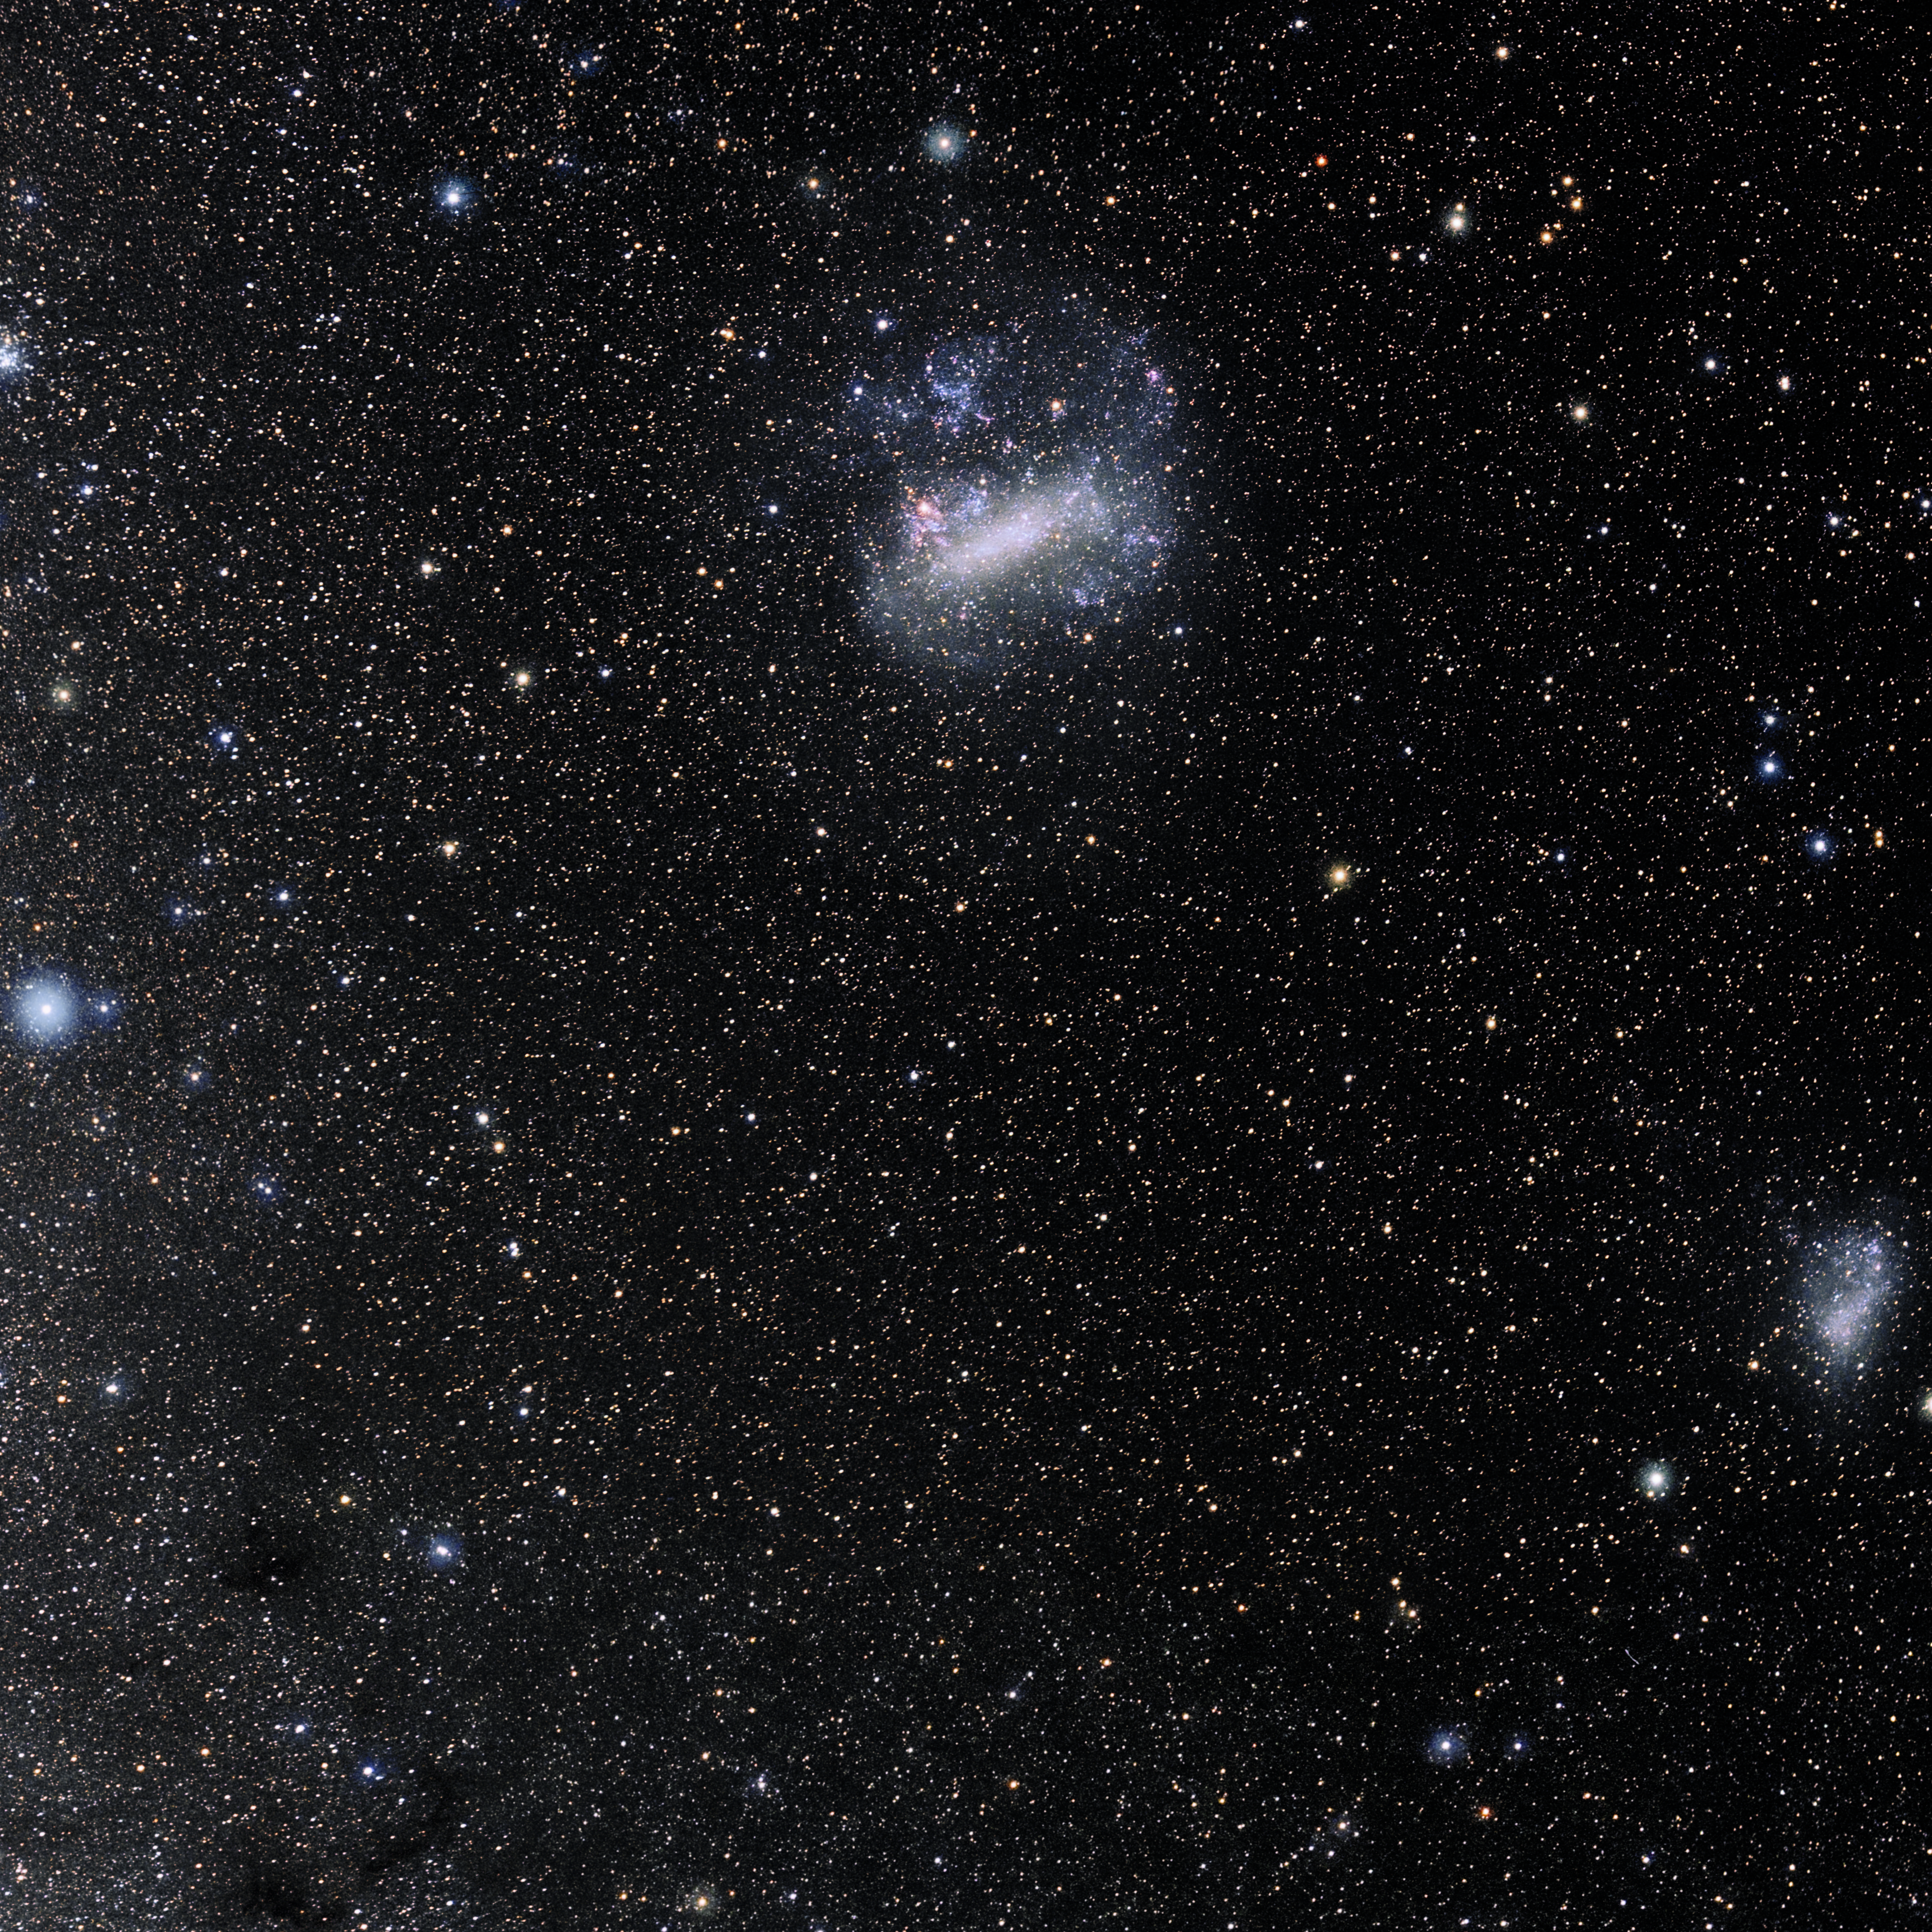

Mensa

Photo of the constellation Mensa produced by NOIRLab in collaboration with Eckhard Slawik, a German astrophotographer. Here is the annotated version.

Credit: E. Slawik/NOIRLab/NSF/AURA/M. Zamani